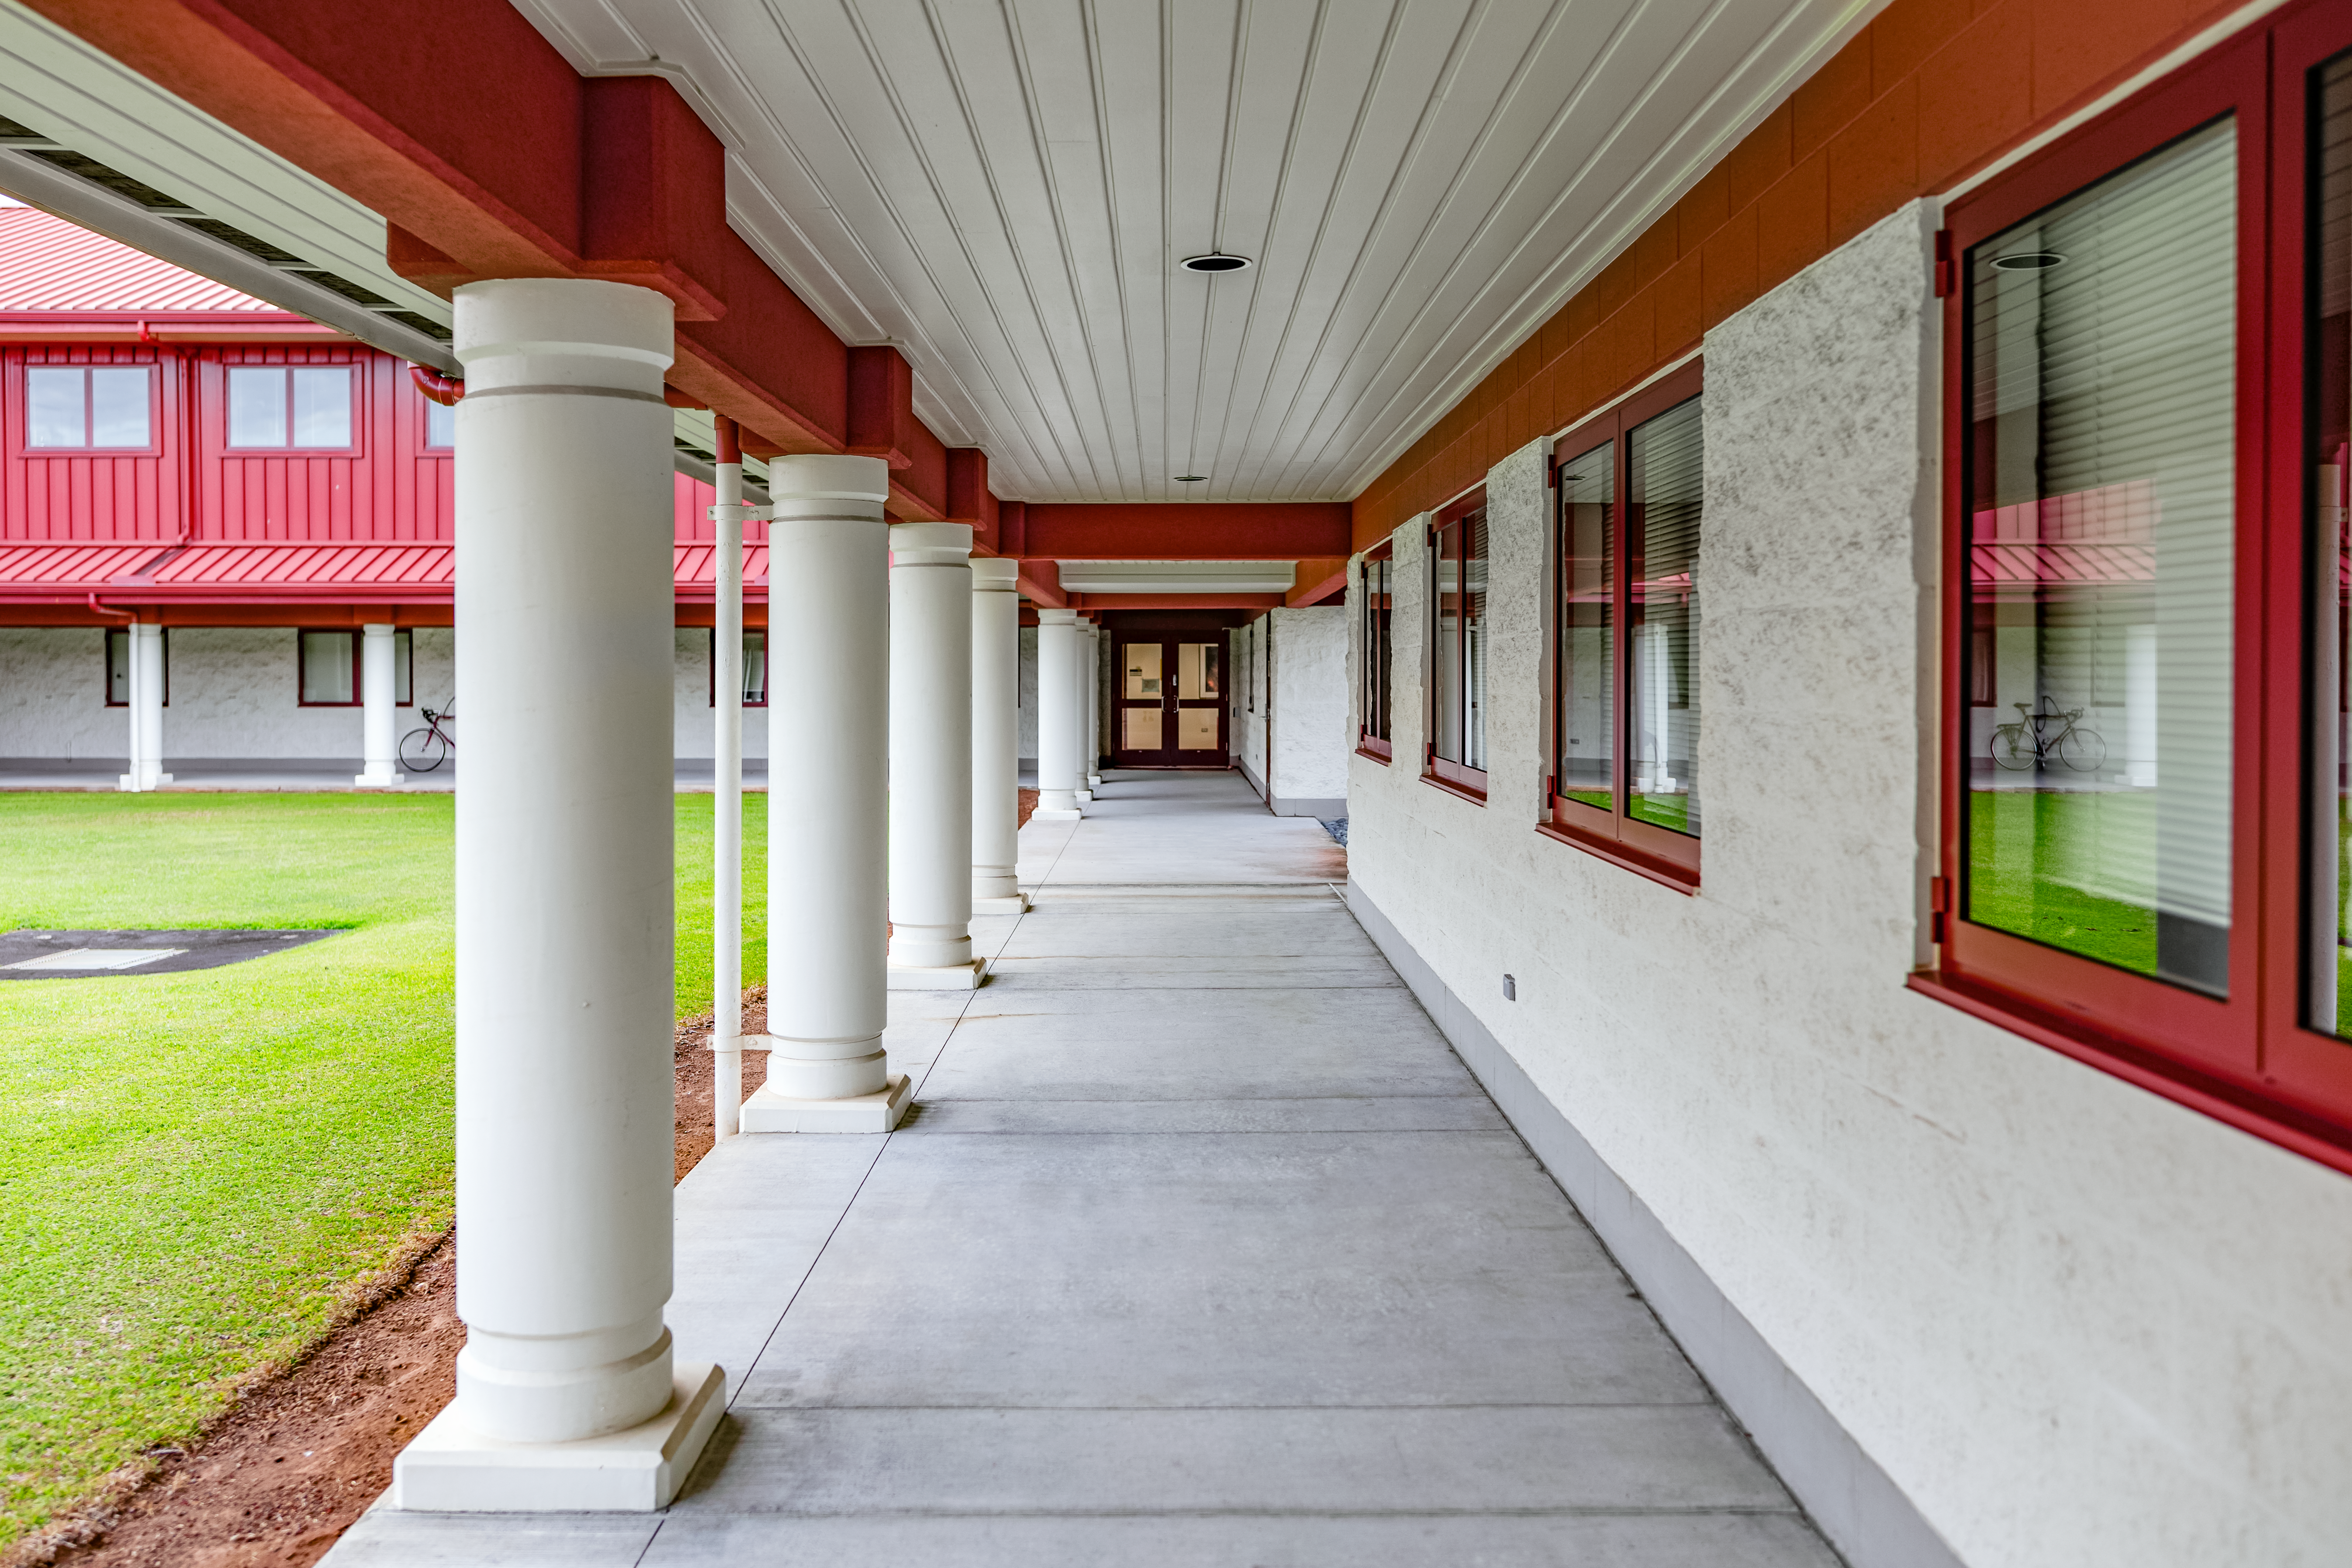

Gemini North Hilo Base Facility

A view of the Gemini North Hilo Base facility on a cloudy day.

Credit: NOIRLab/AURA/NSF/ T. Slovinský